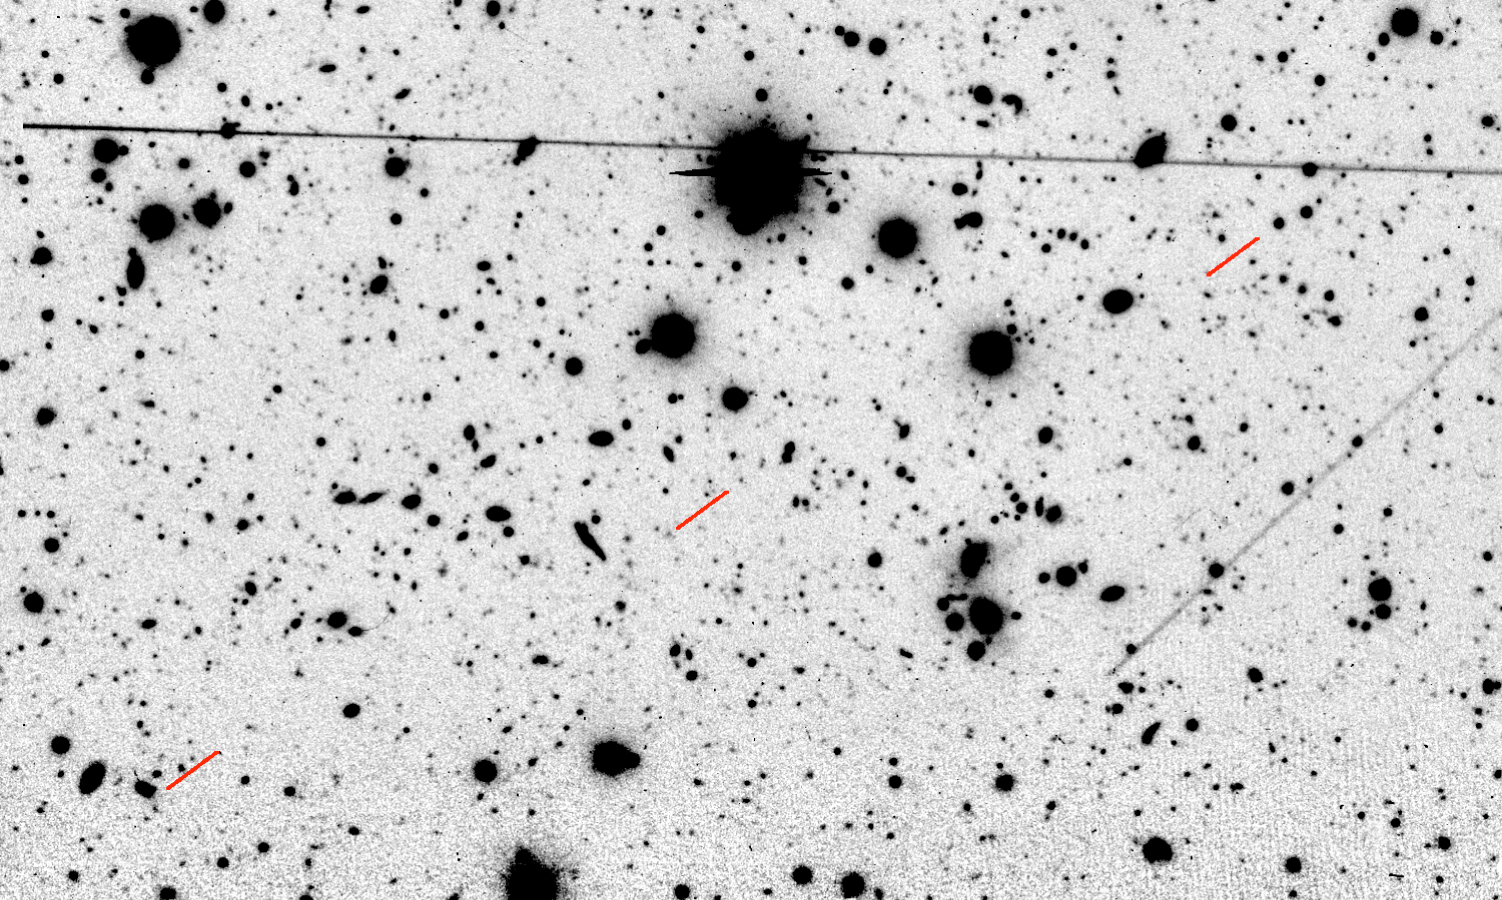

Sky field in which comet Halley was observed

Sky field in which Comet Halley was observed with the ESO Very Large Telescope (VLT) at the Paranal Observatory on March 6-8, 2003. 81 individual exposures with a total exposure time of 32284 sec (almost 9 hours) from three of the four 8.2-m telescopes were cleaned and combined to produce this composite photo, displaying numerous faint stars and galaxies in the field. The predicted motion of Comet Halley during the three nights is indicated by short red lines. The long straight lines at the top and to the right were caused by artificial satellites in orbit around the Earth that passed through the field during the exposure. The field measures 300 x 180 square arcseconds. North is up and East is left.

Credit: ESO